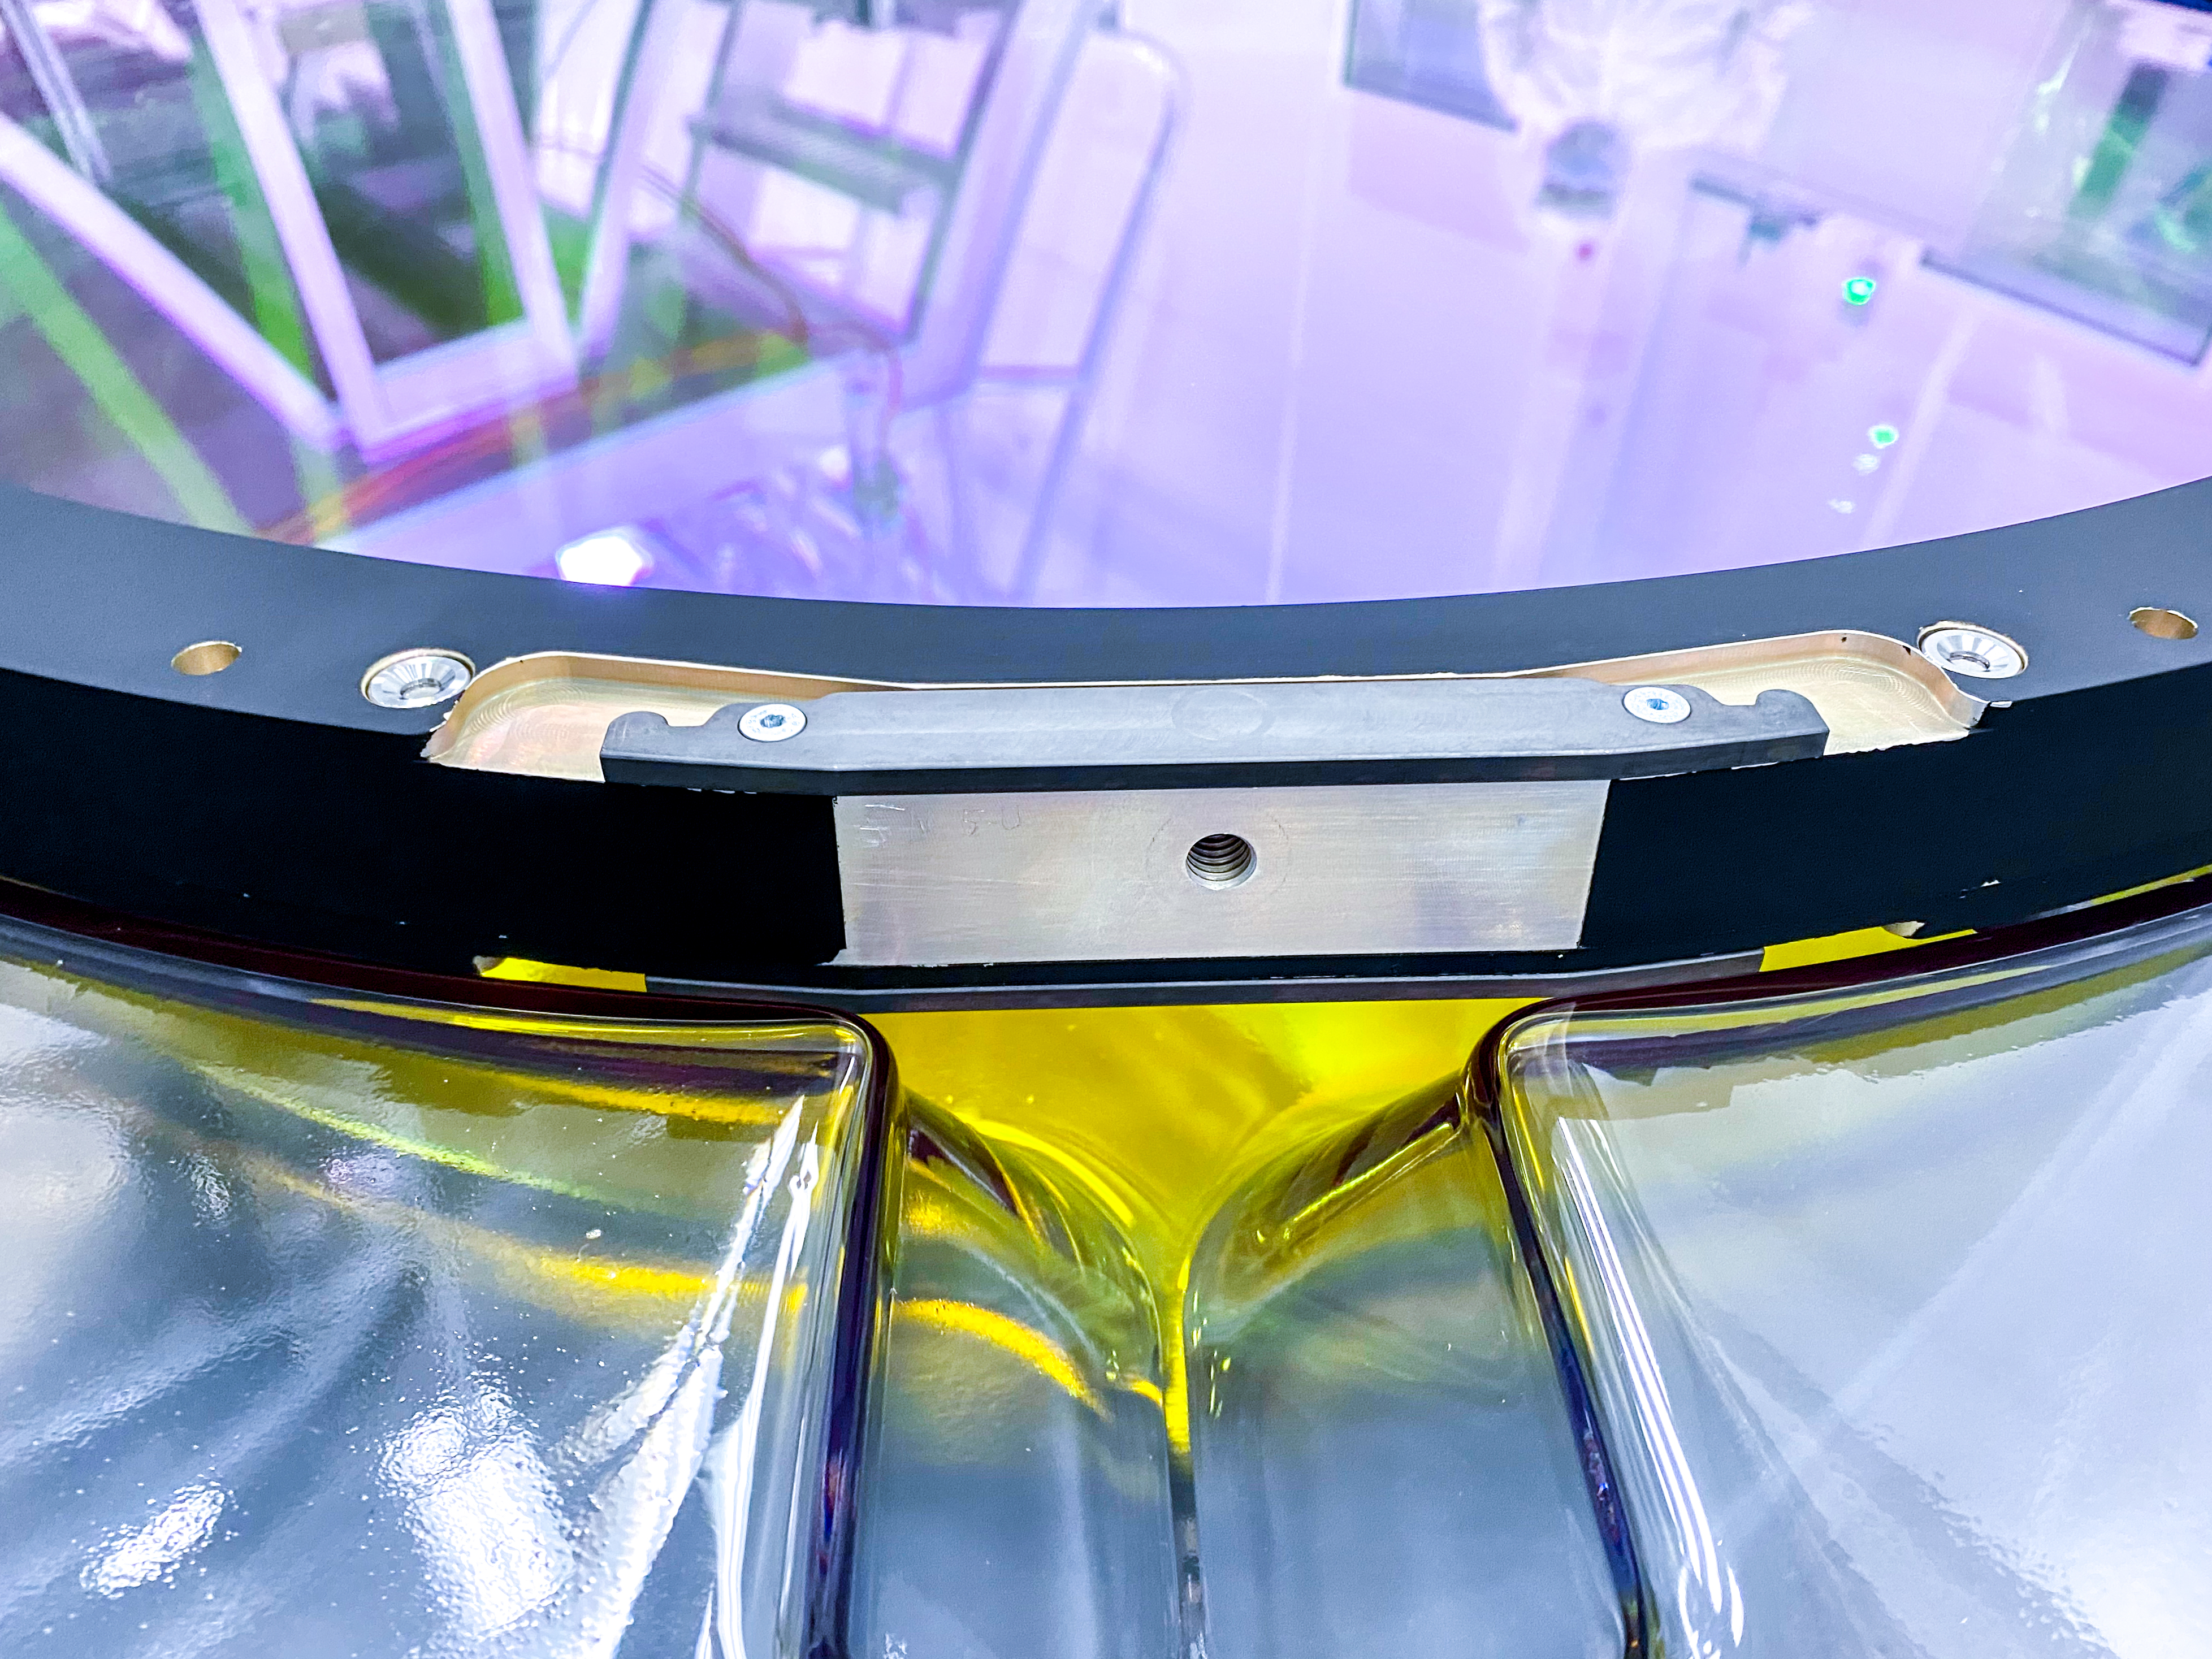

The Rubin Observatory r-band filter

The first completed filter for the Rubin Observatory LSST Camera has arrived at SLAC National Accelerator Laboratory.The r-band filter was delivered to SLAC on March 12th, marking an exciting milestone for the LSST Camera team.

Credit: Travis Lange/SLAC National Accelerator Laboratory